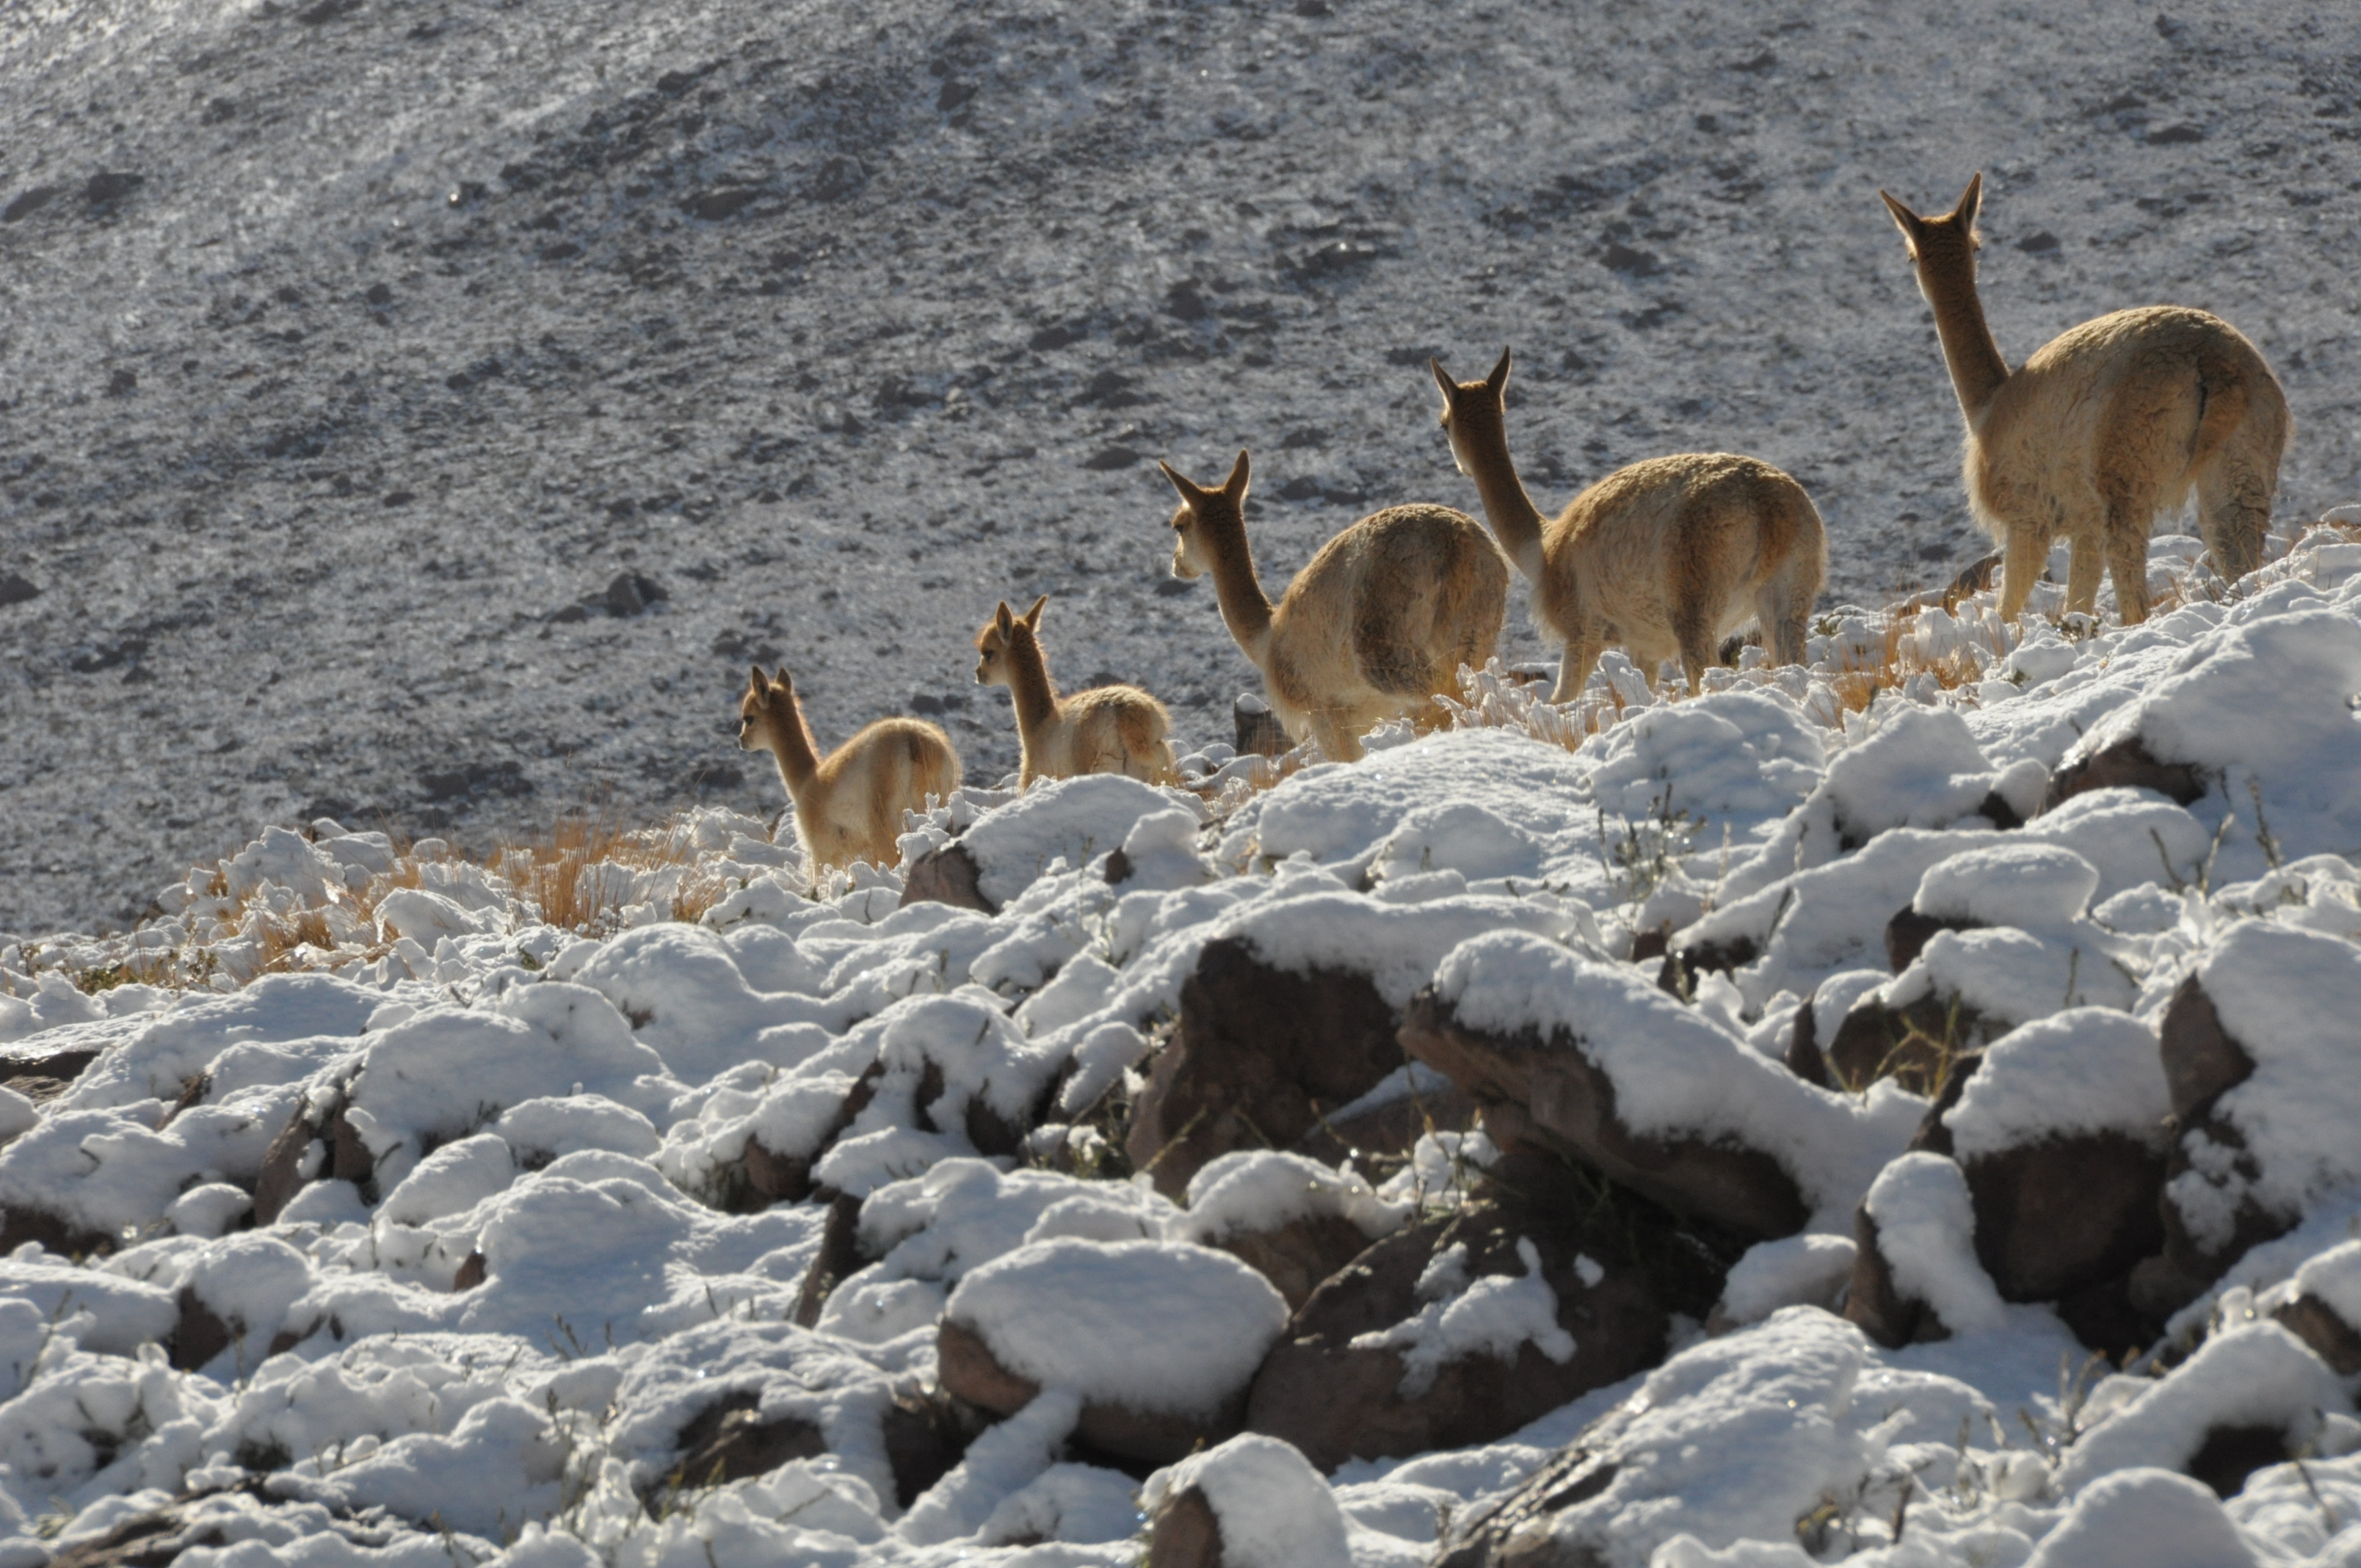

Vicuñas after a snow storm

Vicuñas after a snow storm.

Credit: Ralph Bennett - ALMA (ESO / NAOJ / NRAO)